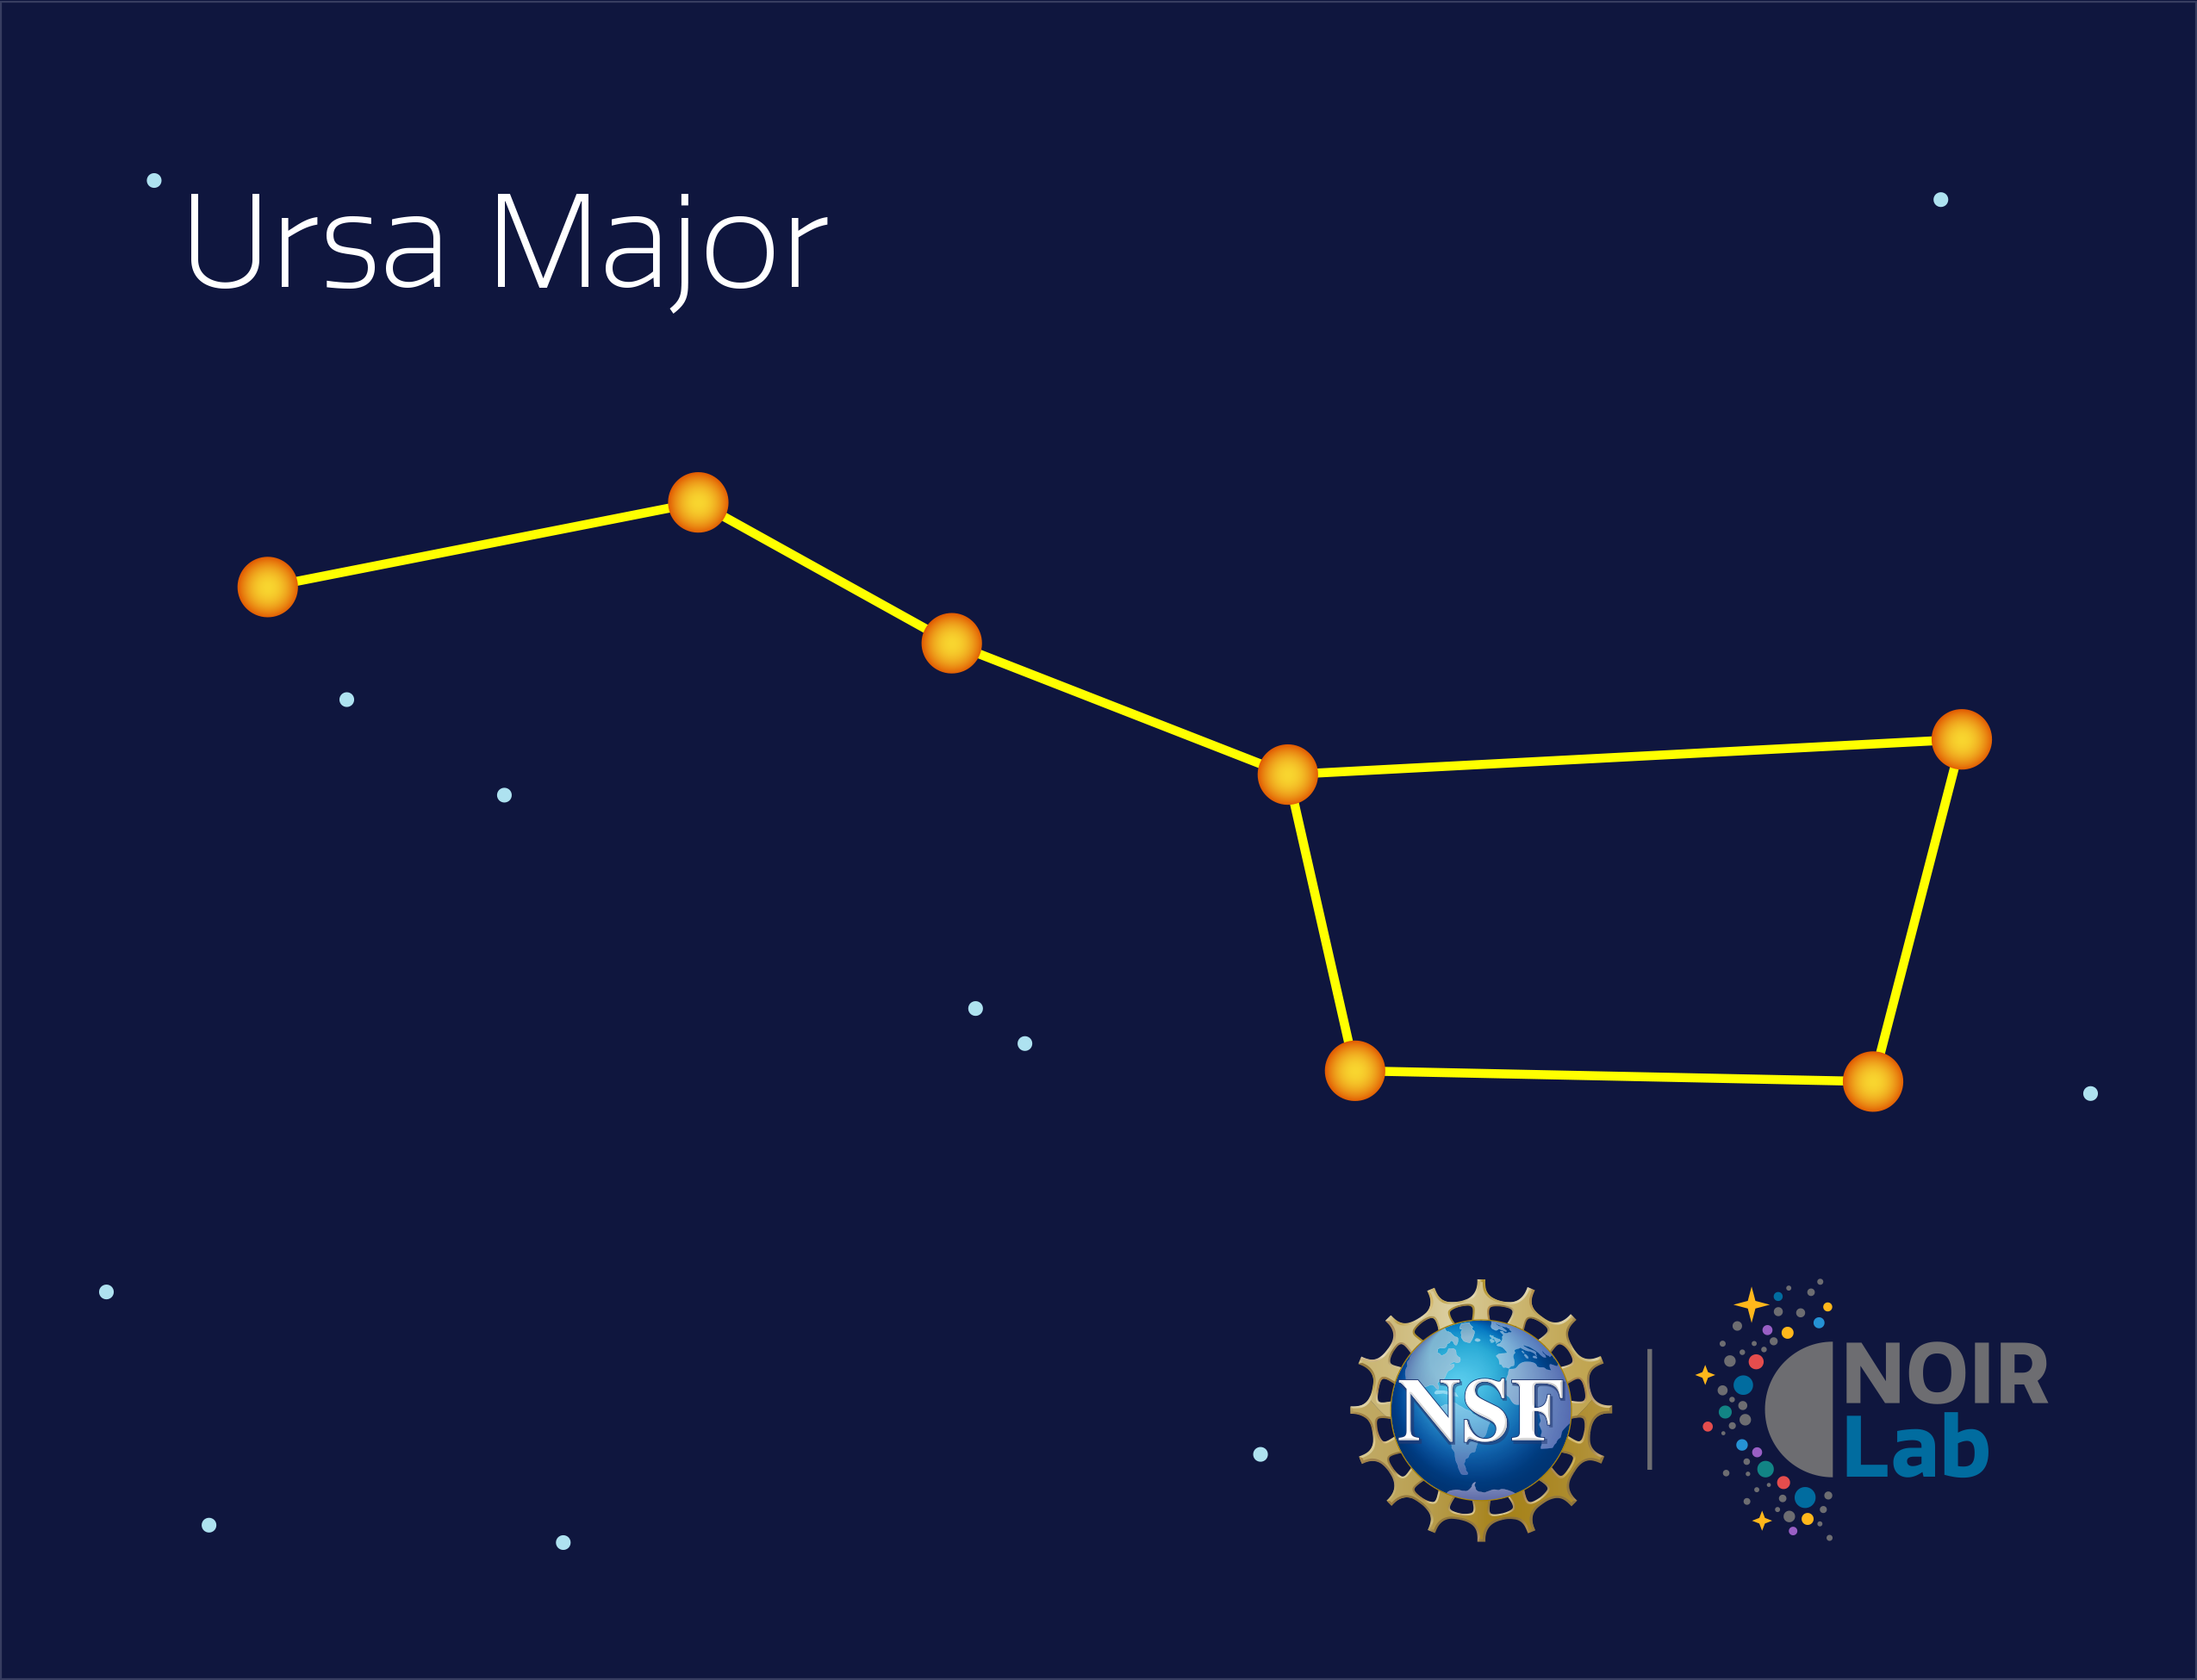

Ursa Major

Credit: NOIRLab